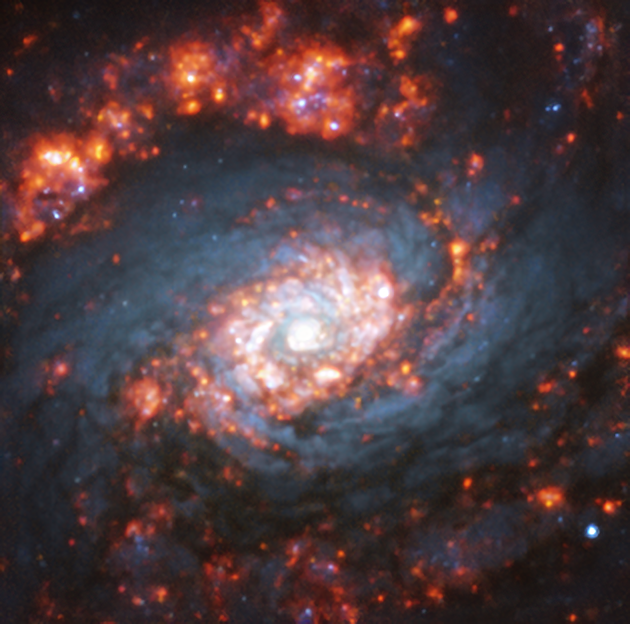

Rising from the ashes

Captured with the MUSE instrument mounted on ESO’s Very Large Telescope (VLT), this image shows the innermost regions of the distant spiral galaxy NGC 5248, also known as Caldwell 45.

Located around 59 million light-years away from Earth, in the constellation of Boötes, this galaxy is notable for having not one but two rings around its centre. These rings are characterised by “hot spots” of starburst activity. Starburst regions, seen as an orange glow in the picture, are where stars form much more frequently than usual.

MUSE, which stands for Multi Unit Spectroscopic Explorer, is attached to Yepun, one of the four 8.2-metre telescopes that make up the VLT. MUSE decomposes the light of every single pixel within its field of view into its constituent colours or wavelengths. This allows researchers to map complex mechanisms within extended objects, such as analysing the formation of stars in galaxies.

Credit: ESO/TIMER survey